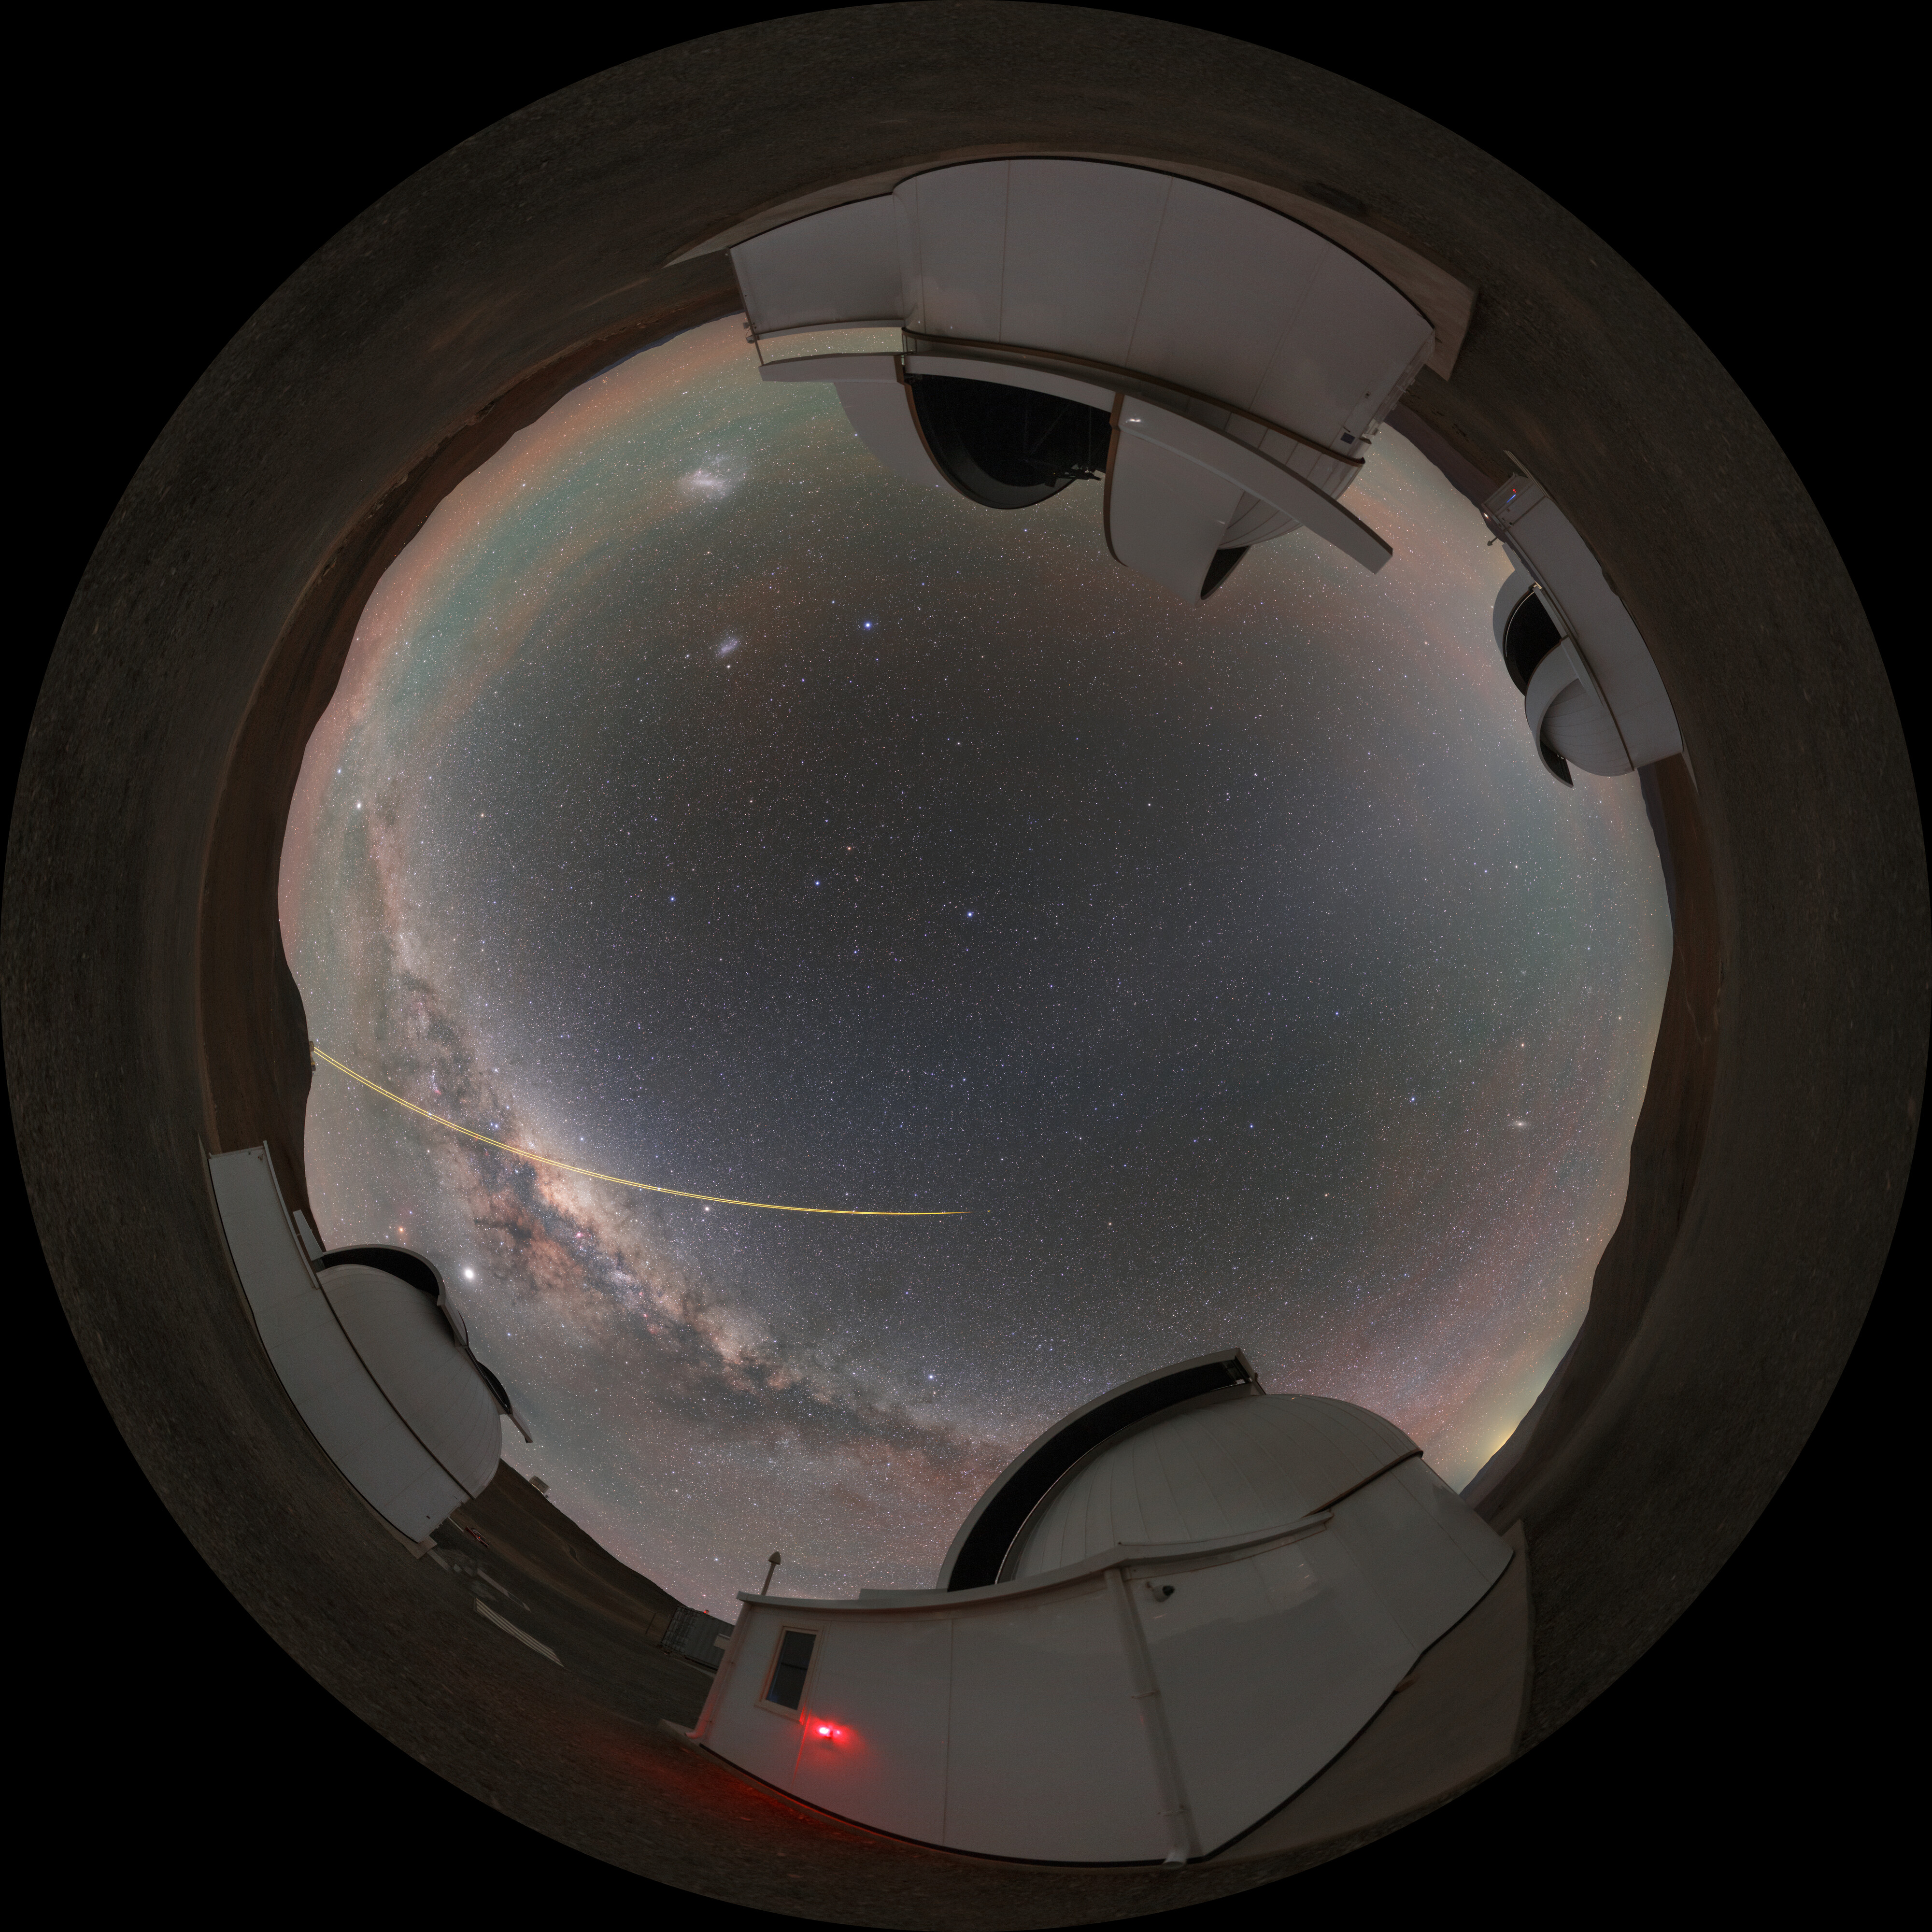

Panorama of SPECULOOS

Panorama of the SPECULOOS project at the Paranal observatory in Chile. The Search for habitable Planets EClipsing ULtra-cOOl Stars is a project with a mission to detect terrestrial exoplanets around nearby ultracool stars.

Credit: ESO/P. Horálek